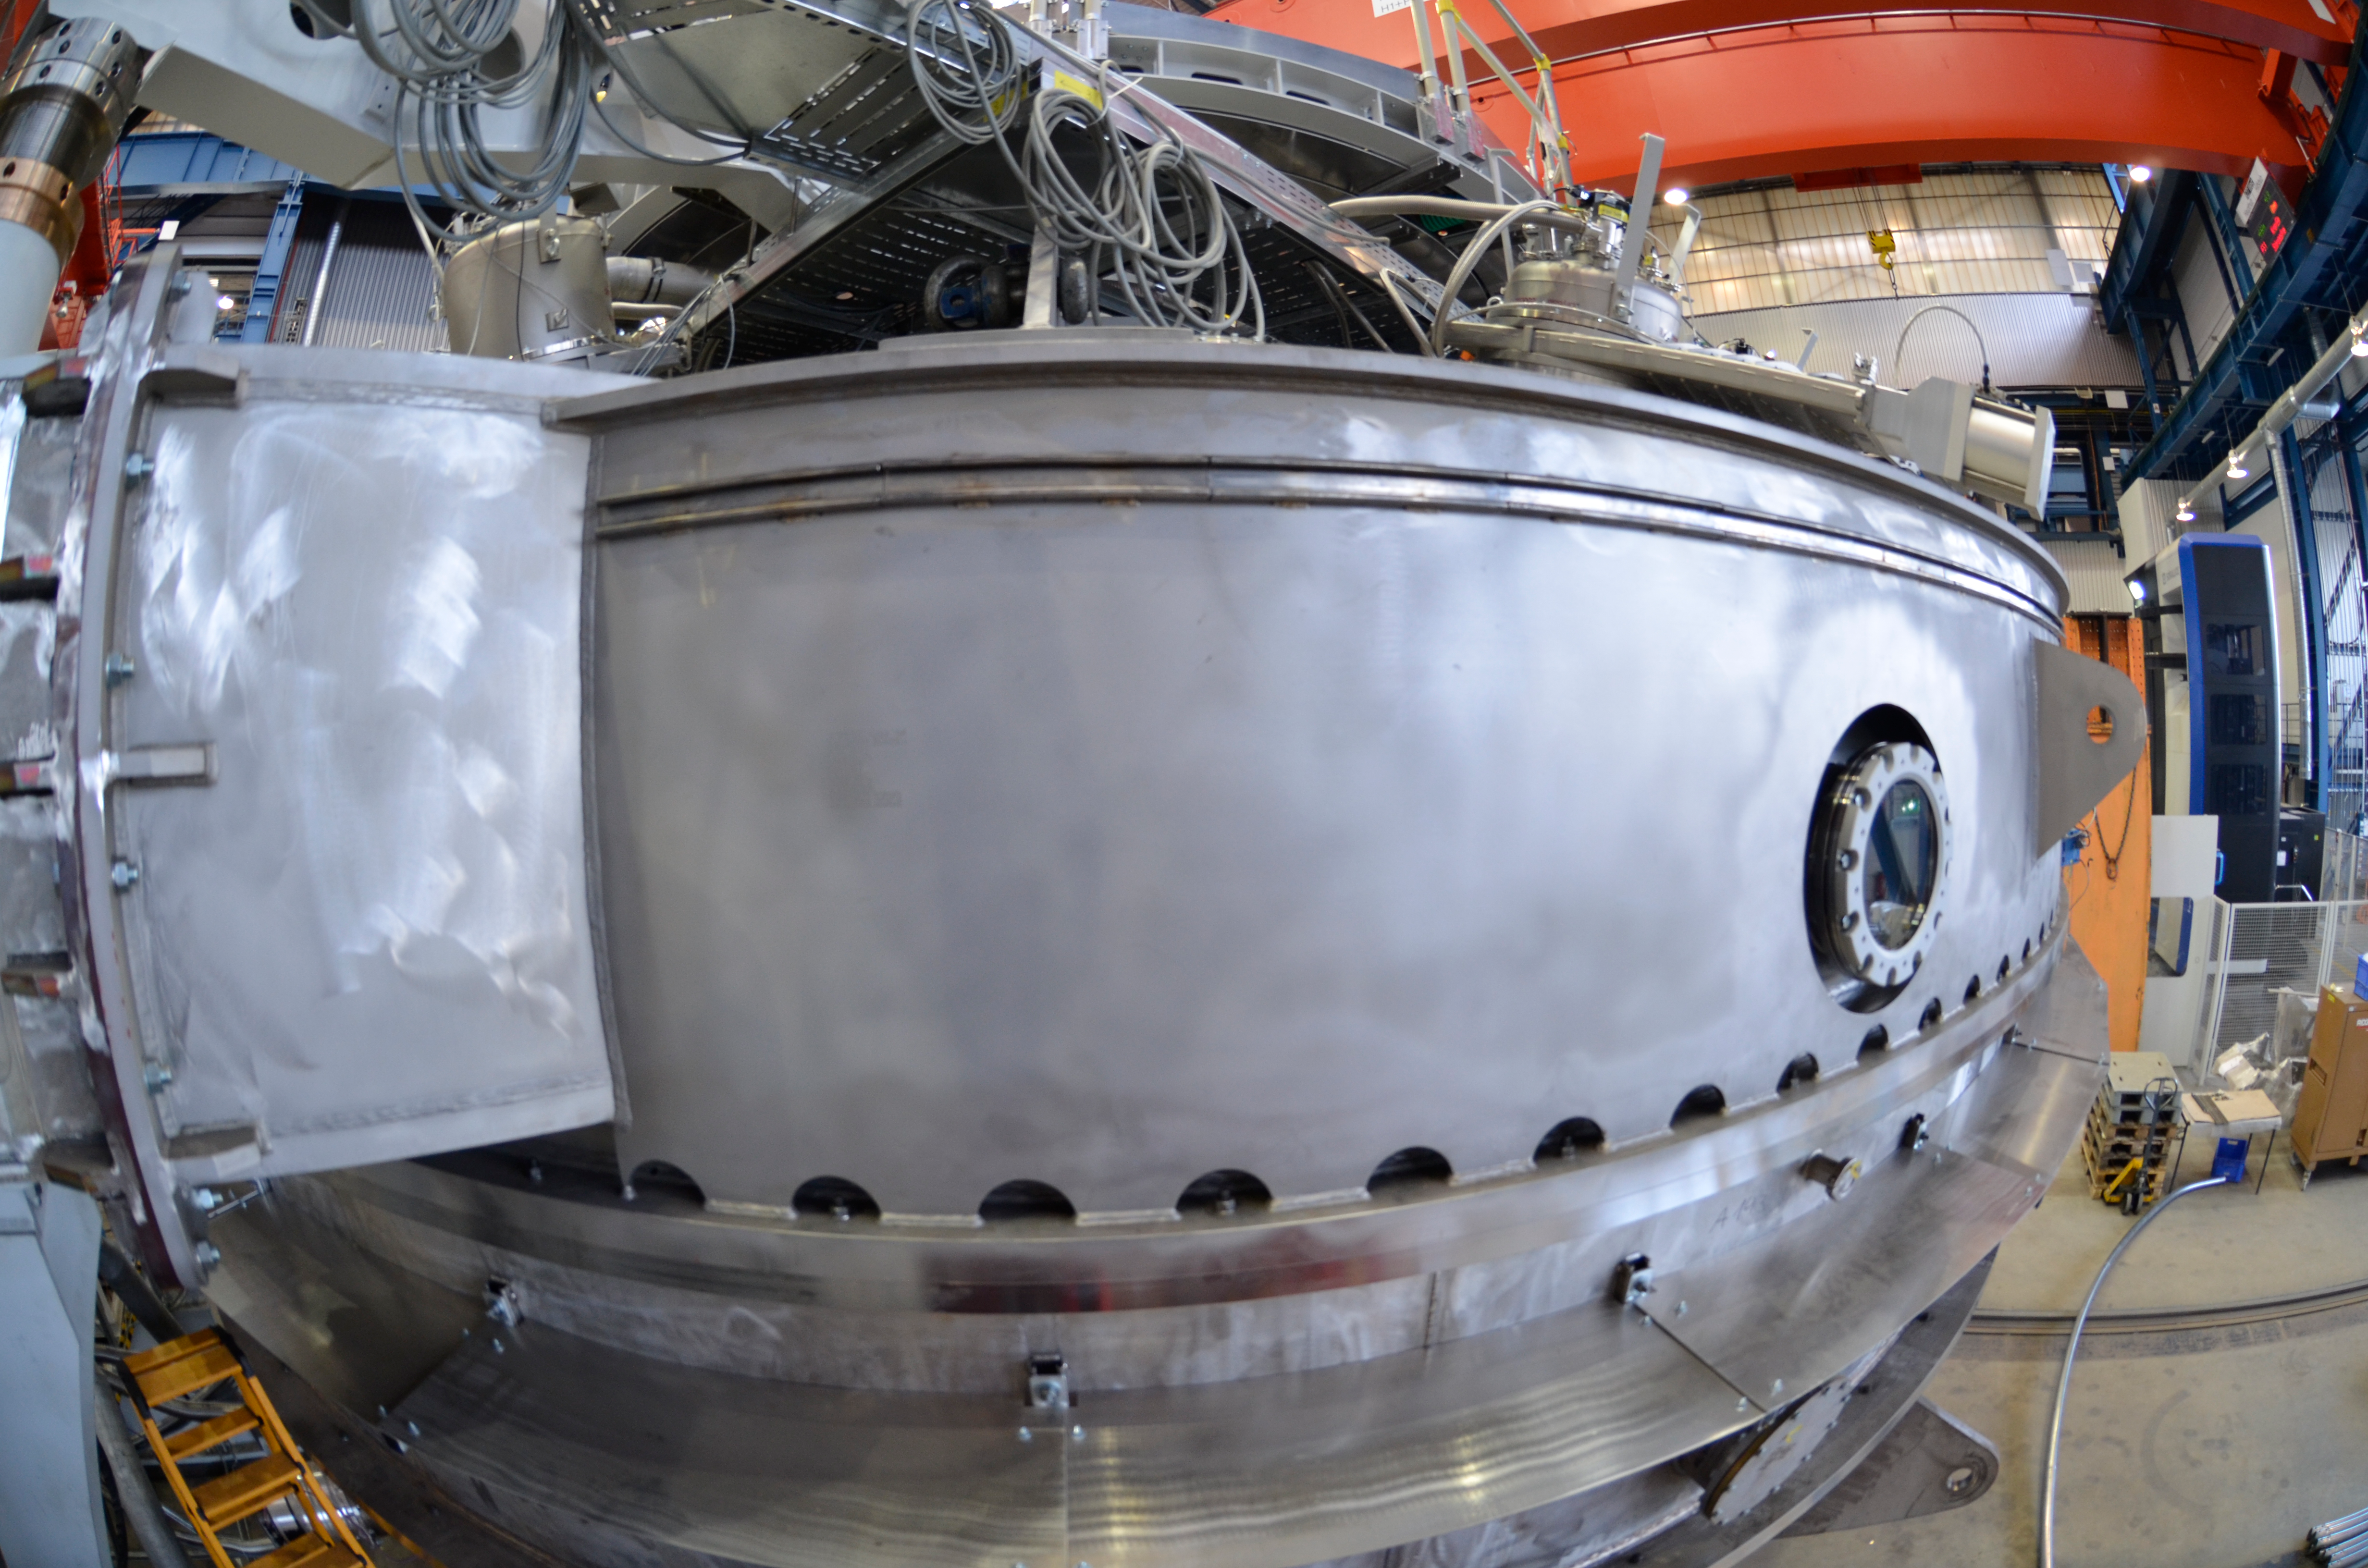

Coating Chamber

Submitted by LSST Coating Chamber Engineer Tomislav Vucina: Photos of construction of the coating chamber, where LSST's mirrors will be recoated every few years. We anticipate M1M3 (coated with aluminum) will be cleaned and recoated every 2 years, and M2 (coated with protective silver) every 5 years. Reflectance monitoring will allow us to predict when this more time-intensive work is necessary, and it will likely be coordinated with other scheduled downtime. More information on the washing and coating process can be found at http://ls.st/m1y

Credit: Rubin Observatory/NSF/AURA